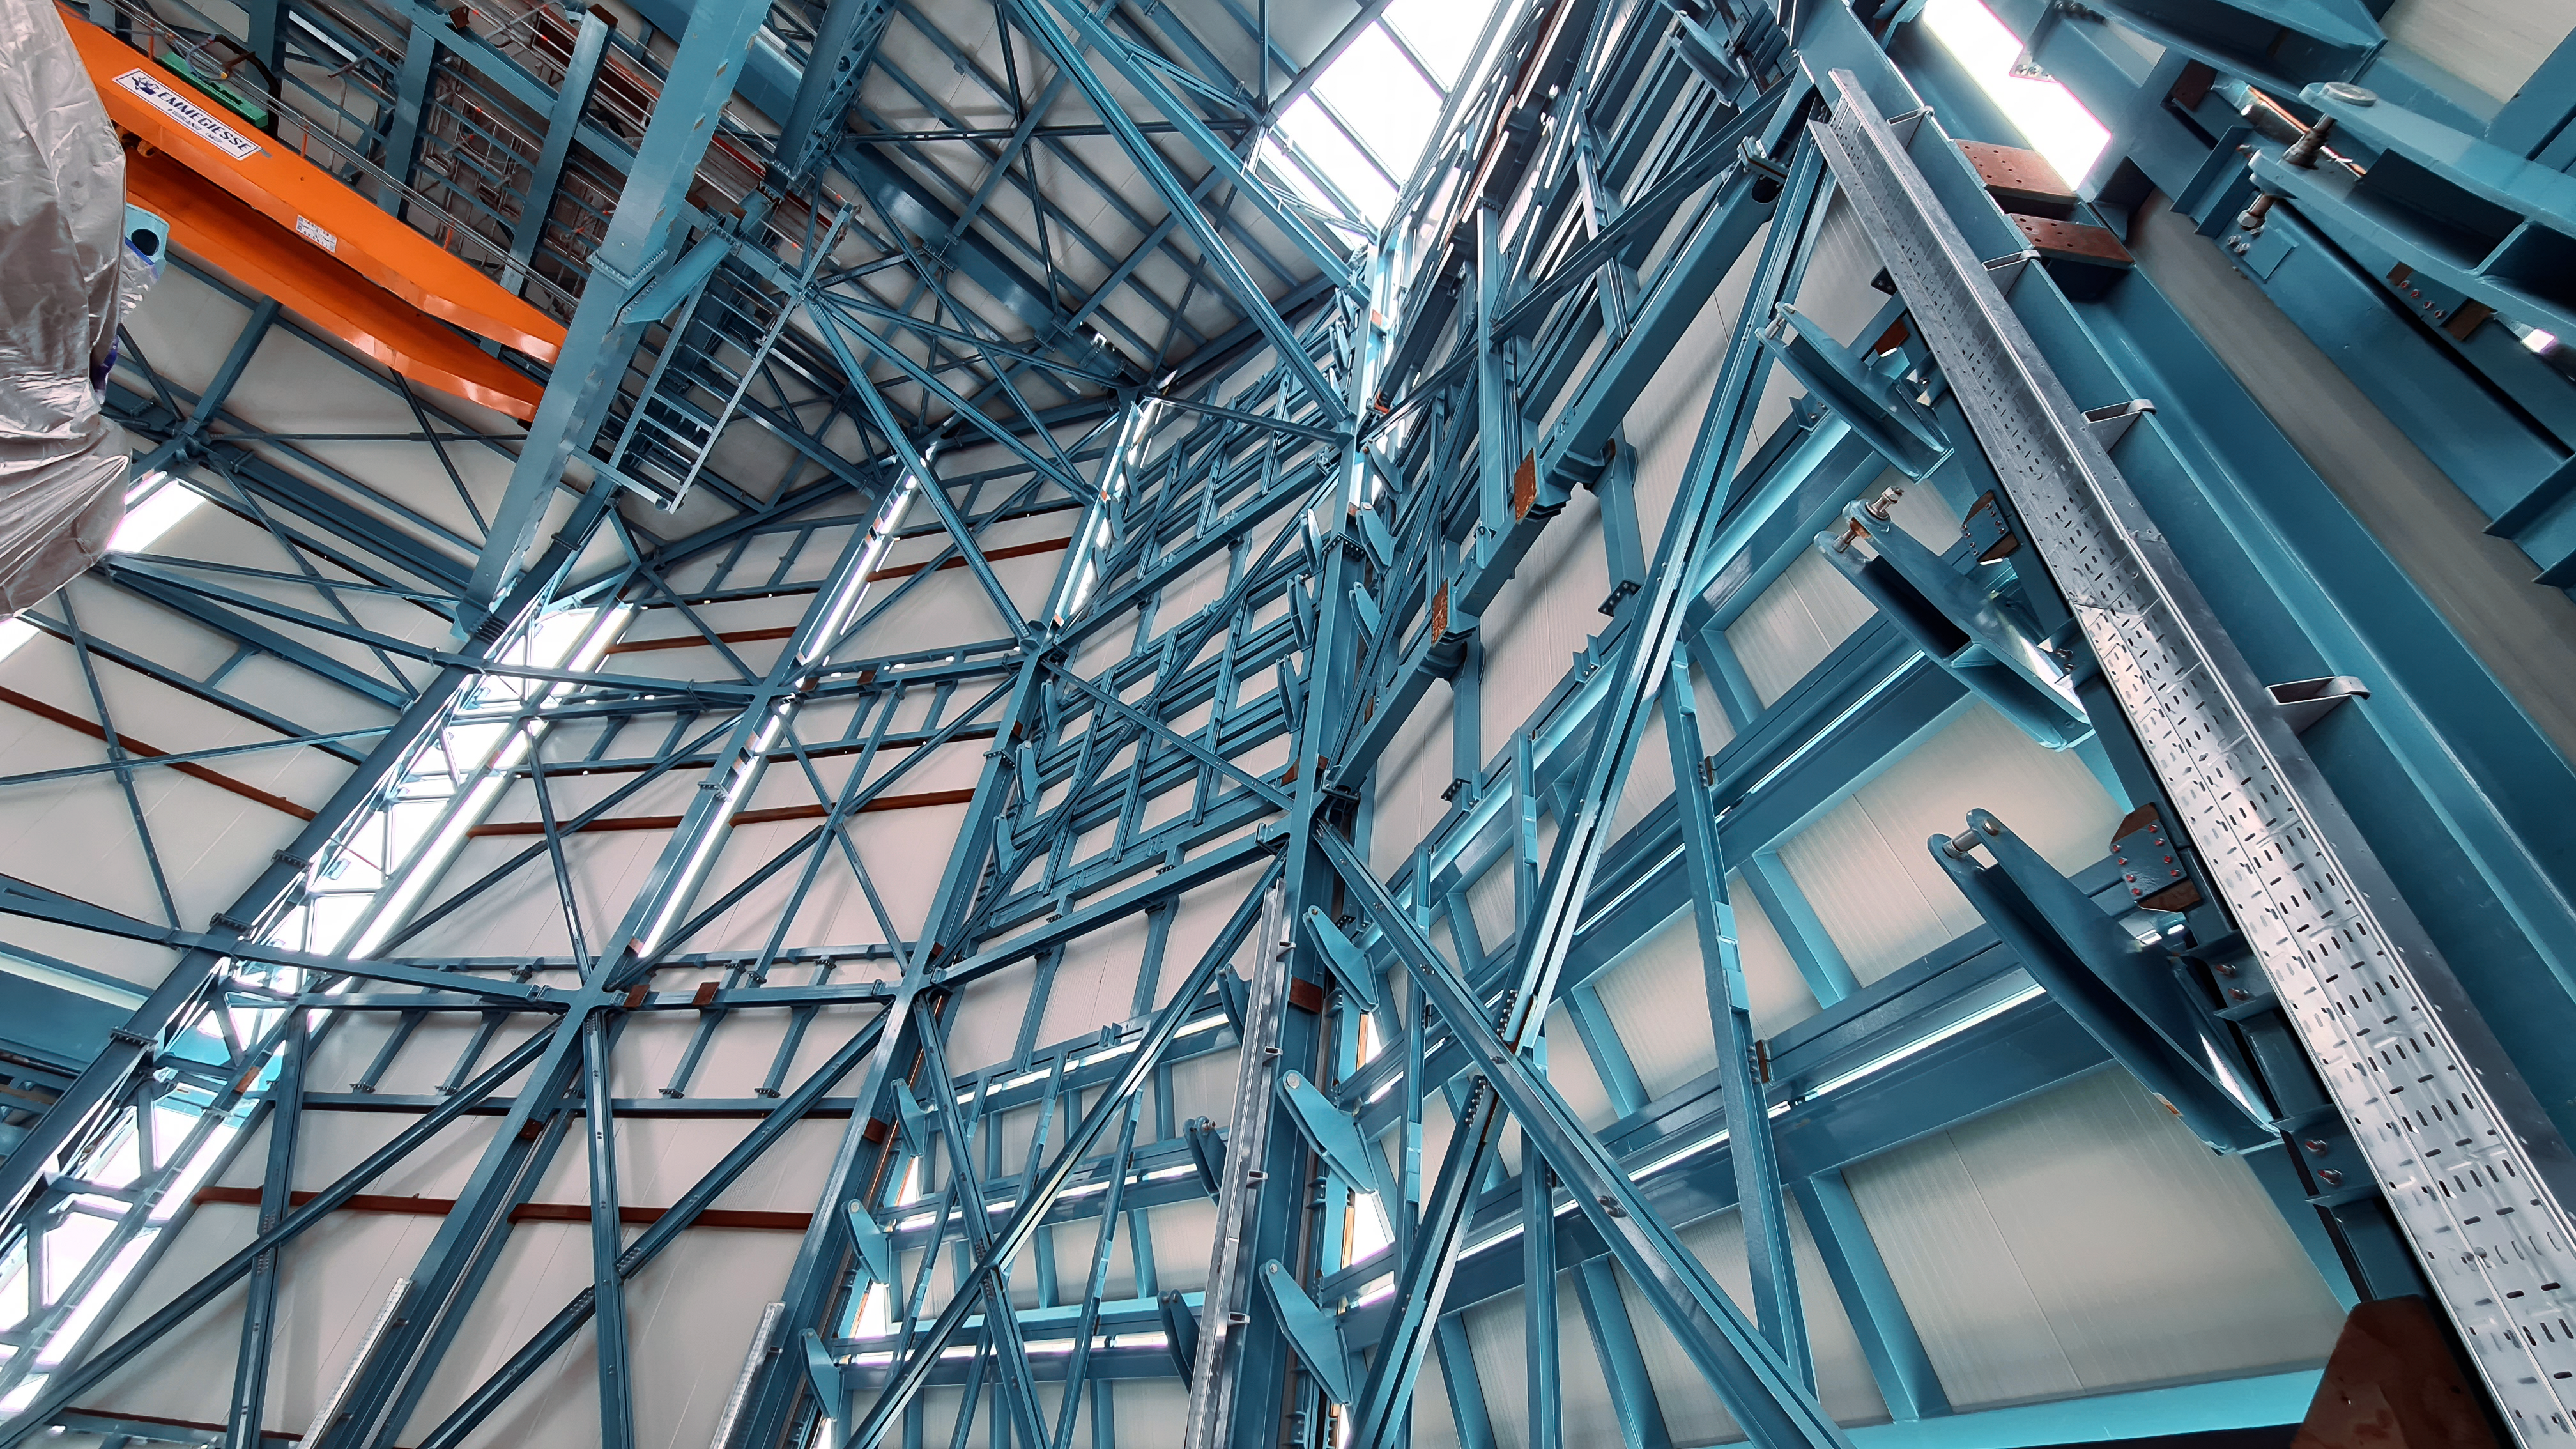

Vera C. Rubin Observatory 1 July 2020

Small teams are still visiting the summit at least twice a week for inspections and maintenance work, as winter storms continue to pose challenges. During the inspection on July 1st, a small amount of water was found and cleaned from the TMA azimuth track, and some superficial rust was removed from one of the TMA supports. These efforts by the summit inspection teams are very important, as they help keep minor issues from becoming bigger problems.

Credit: Rubin Obs/NSF/AURA